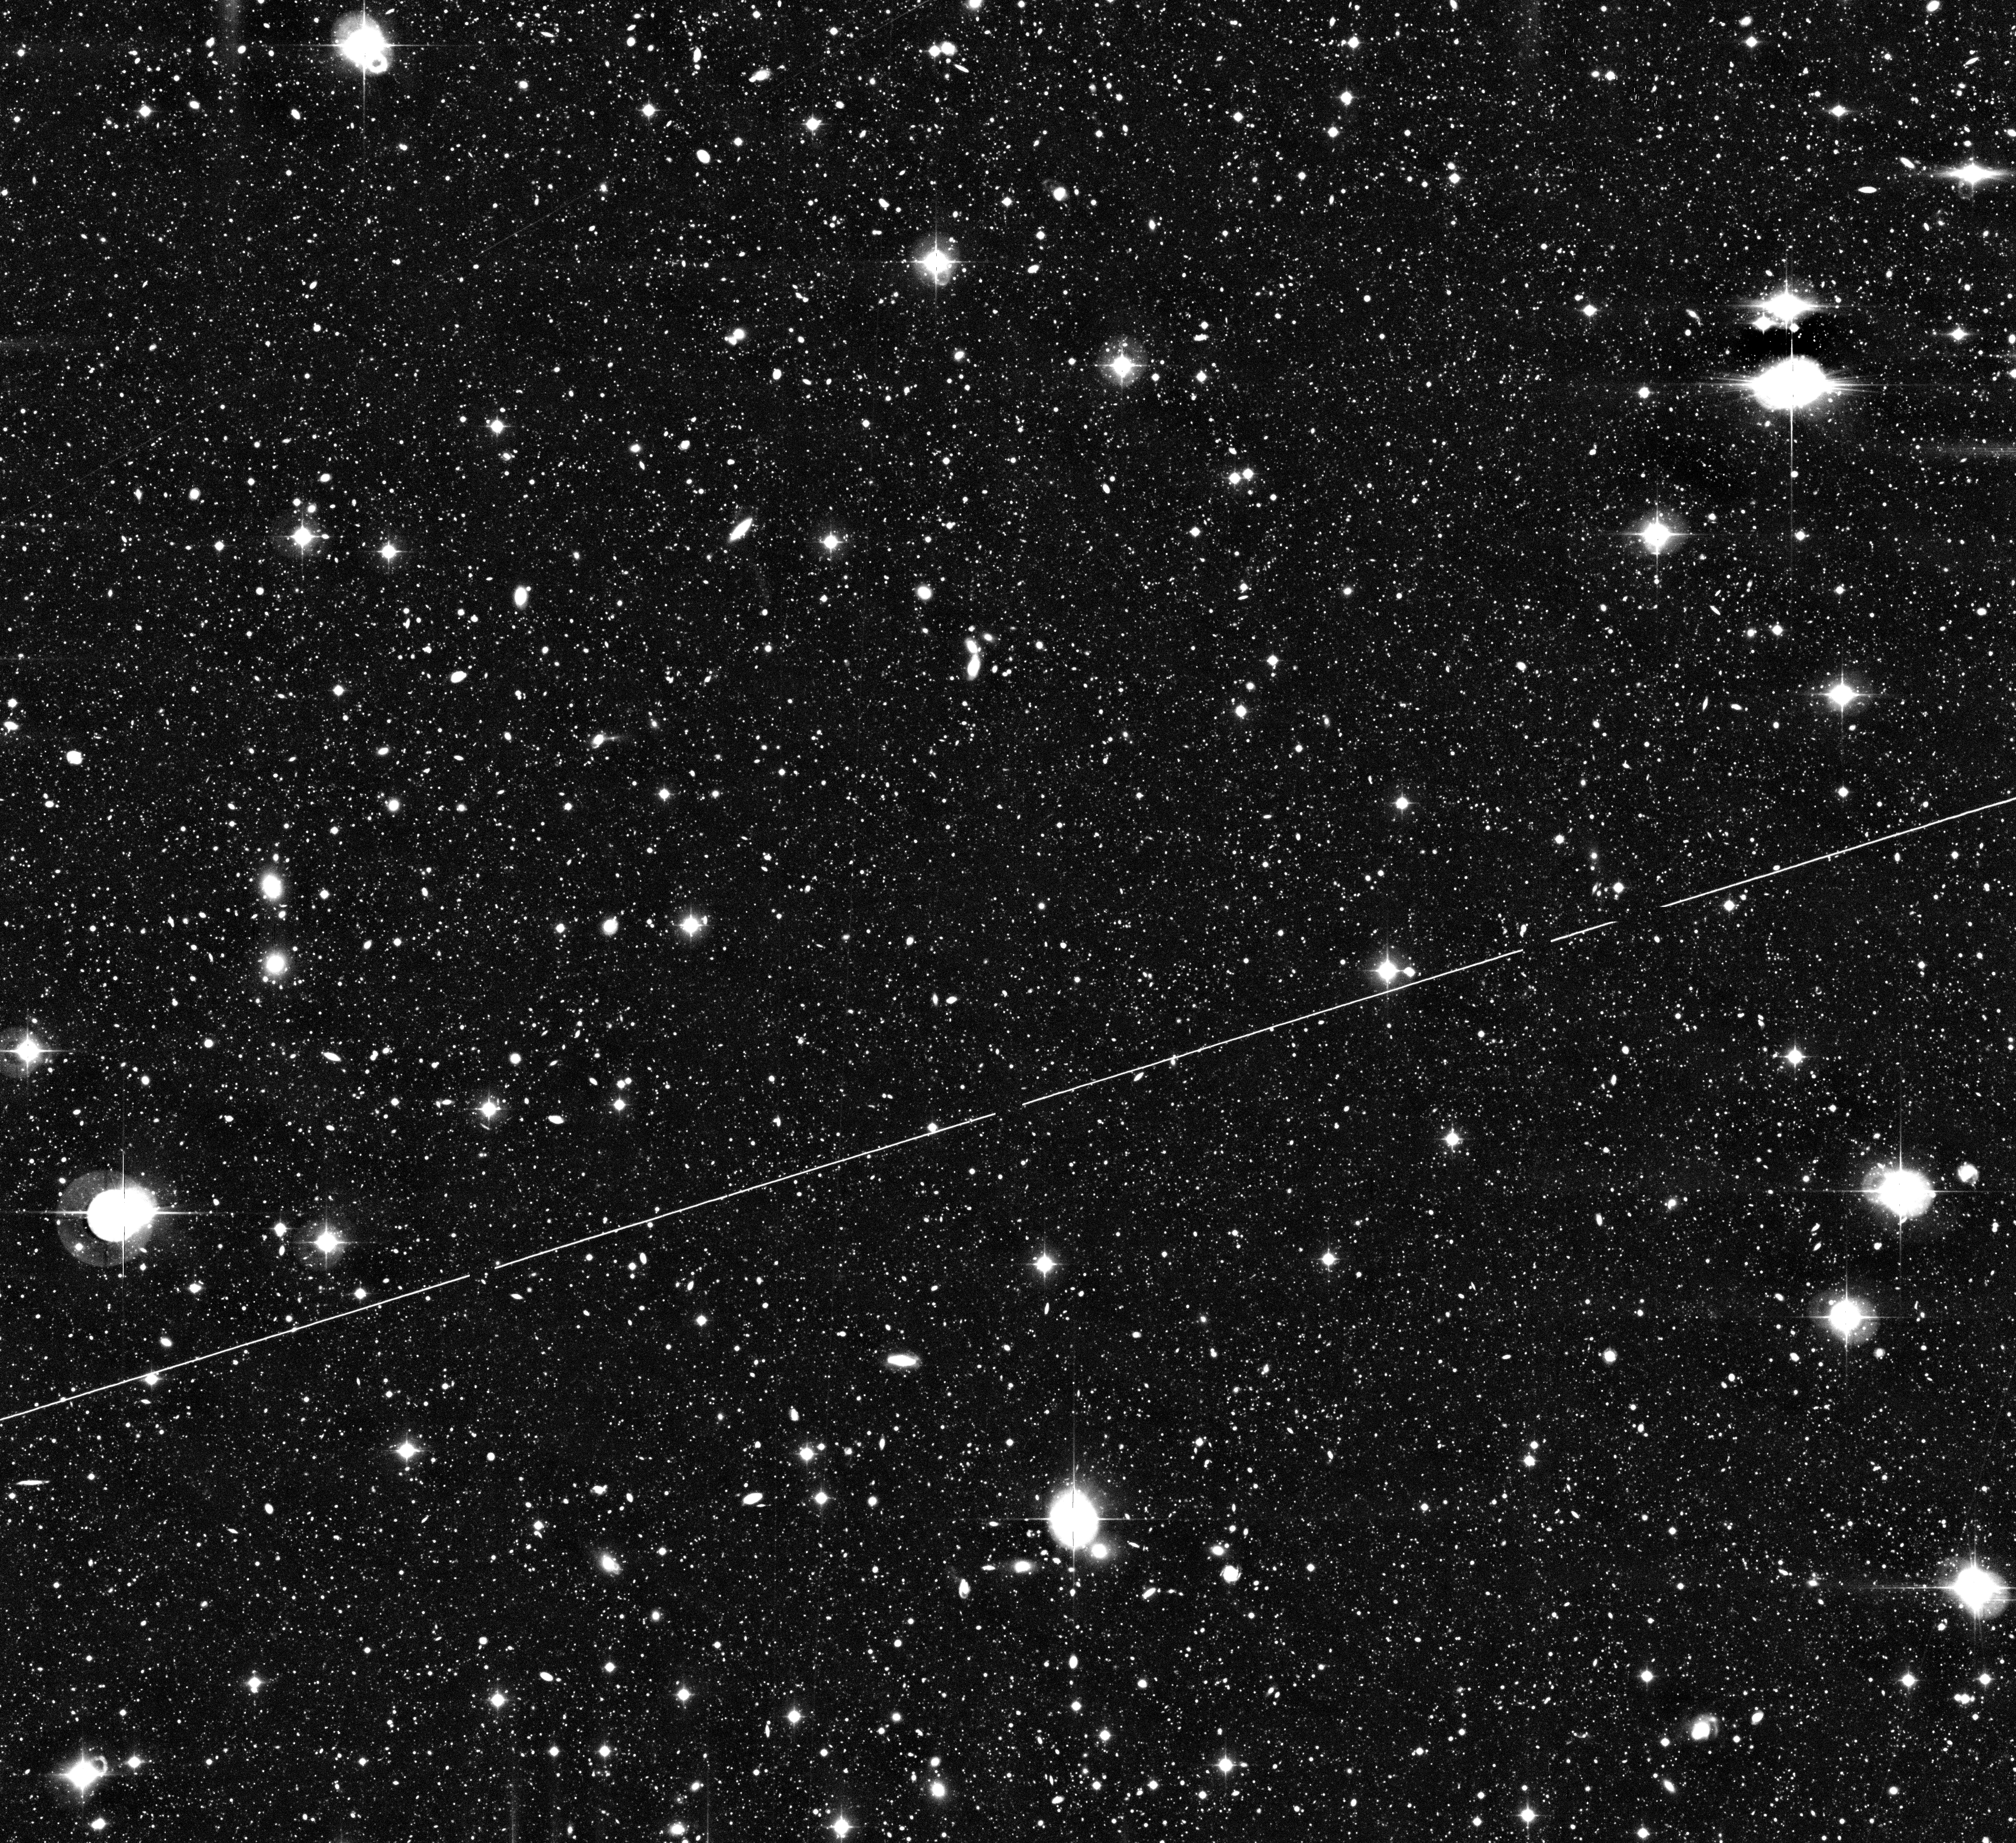

The AXAF Deep Field

This image displays a 0.5° x 0.5° sky area in the direction of the so-called AXAF Deep Field in which few bright objects are seen. This photo results from the combination of 28 individual WFI exposures behind a B(lue) optical filter with a total exposure time of 7 hours. About 100,000 galaxies are visible in the original image that encompasses approx. 8000 x 8000 pixels (1 pixel = 0.24 arcsec). The light trail of an artificial satellite crosses the field. The High-Res version included here has been compressed by a factor of four in order to facilitate transport over the Web. North is up and East is left.

Twenty-eight exposures with a total integration time of 7 hours have been co-added. After each single exposure, the telescope was offset by a small angle in order to cover also the gaps between the eight CCD's in the mosaic and to enable removal of minor cosmetical blemishes of the detectors. Since the CCD mosaic of the WFI comprises 67 million pixels, a total of 1,900 million data points was thus used to construct this image. The related image processing, using the EIS WFI data reduction pipeline, recently developed at ESO, kept a powerful workstation fully busy for about 8 hours.

Credit: ESO